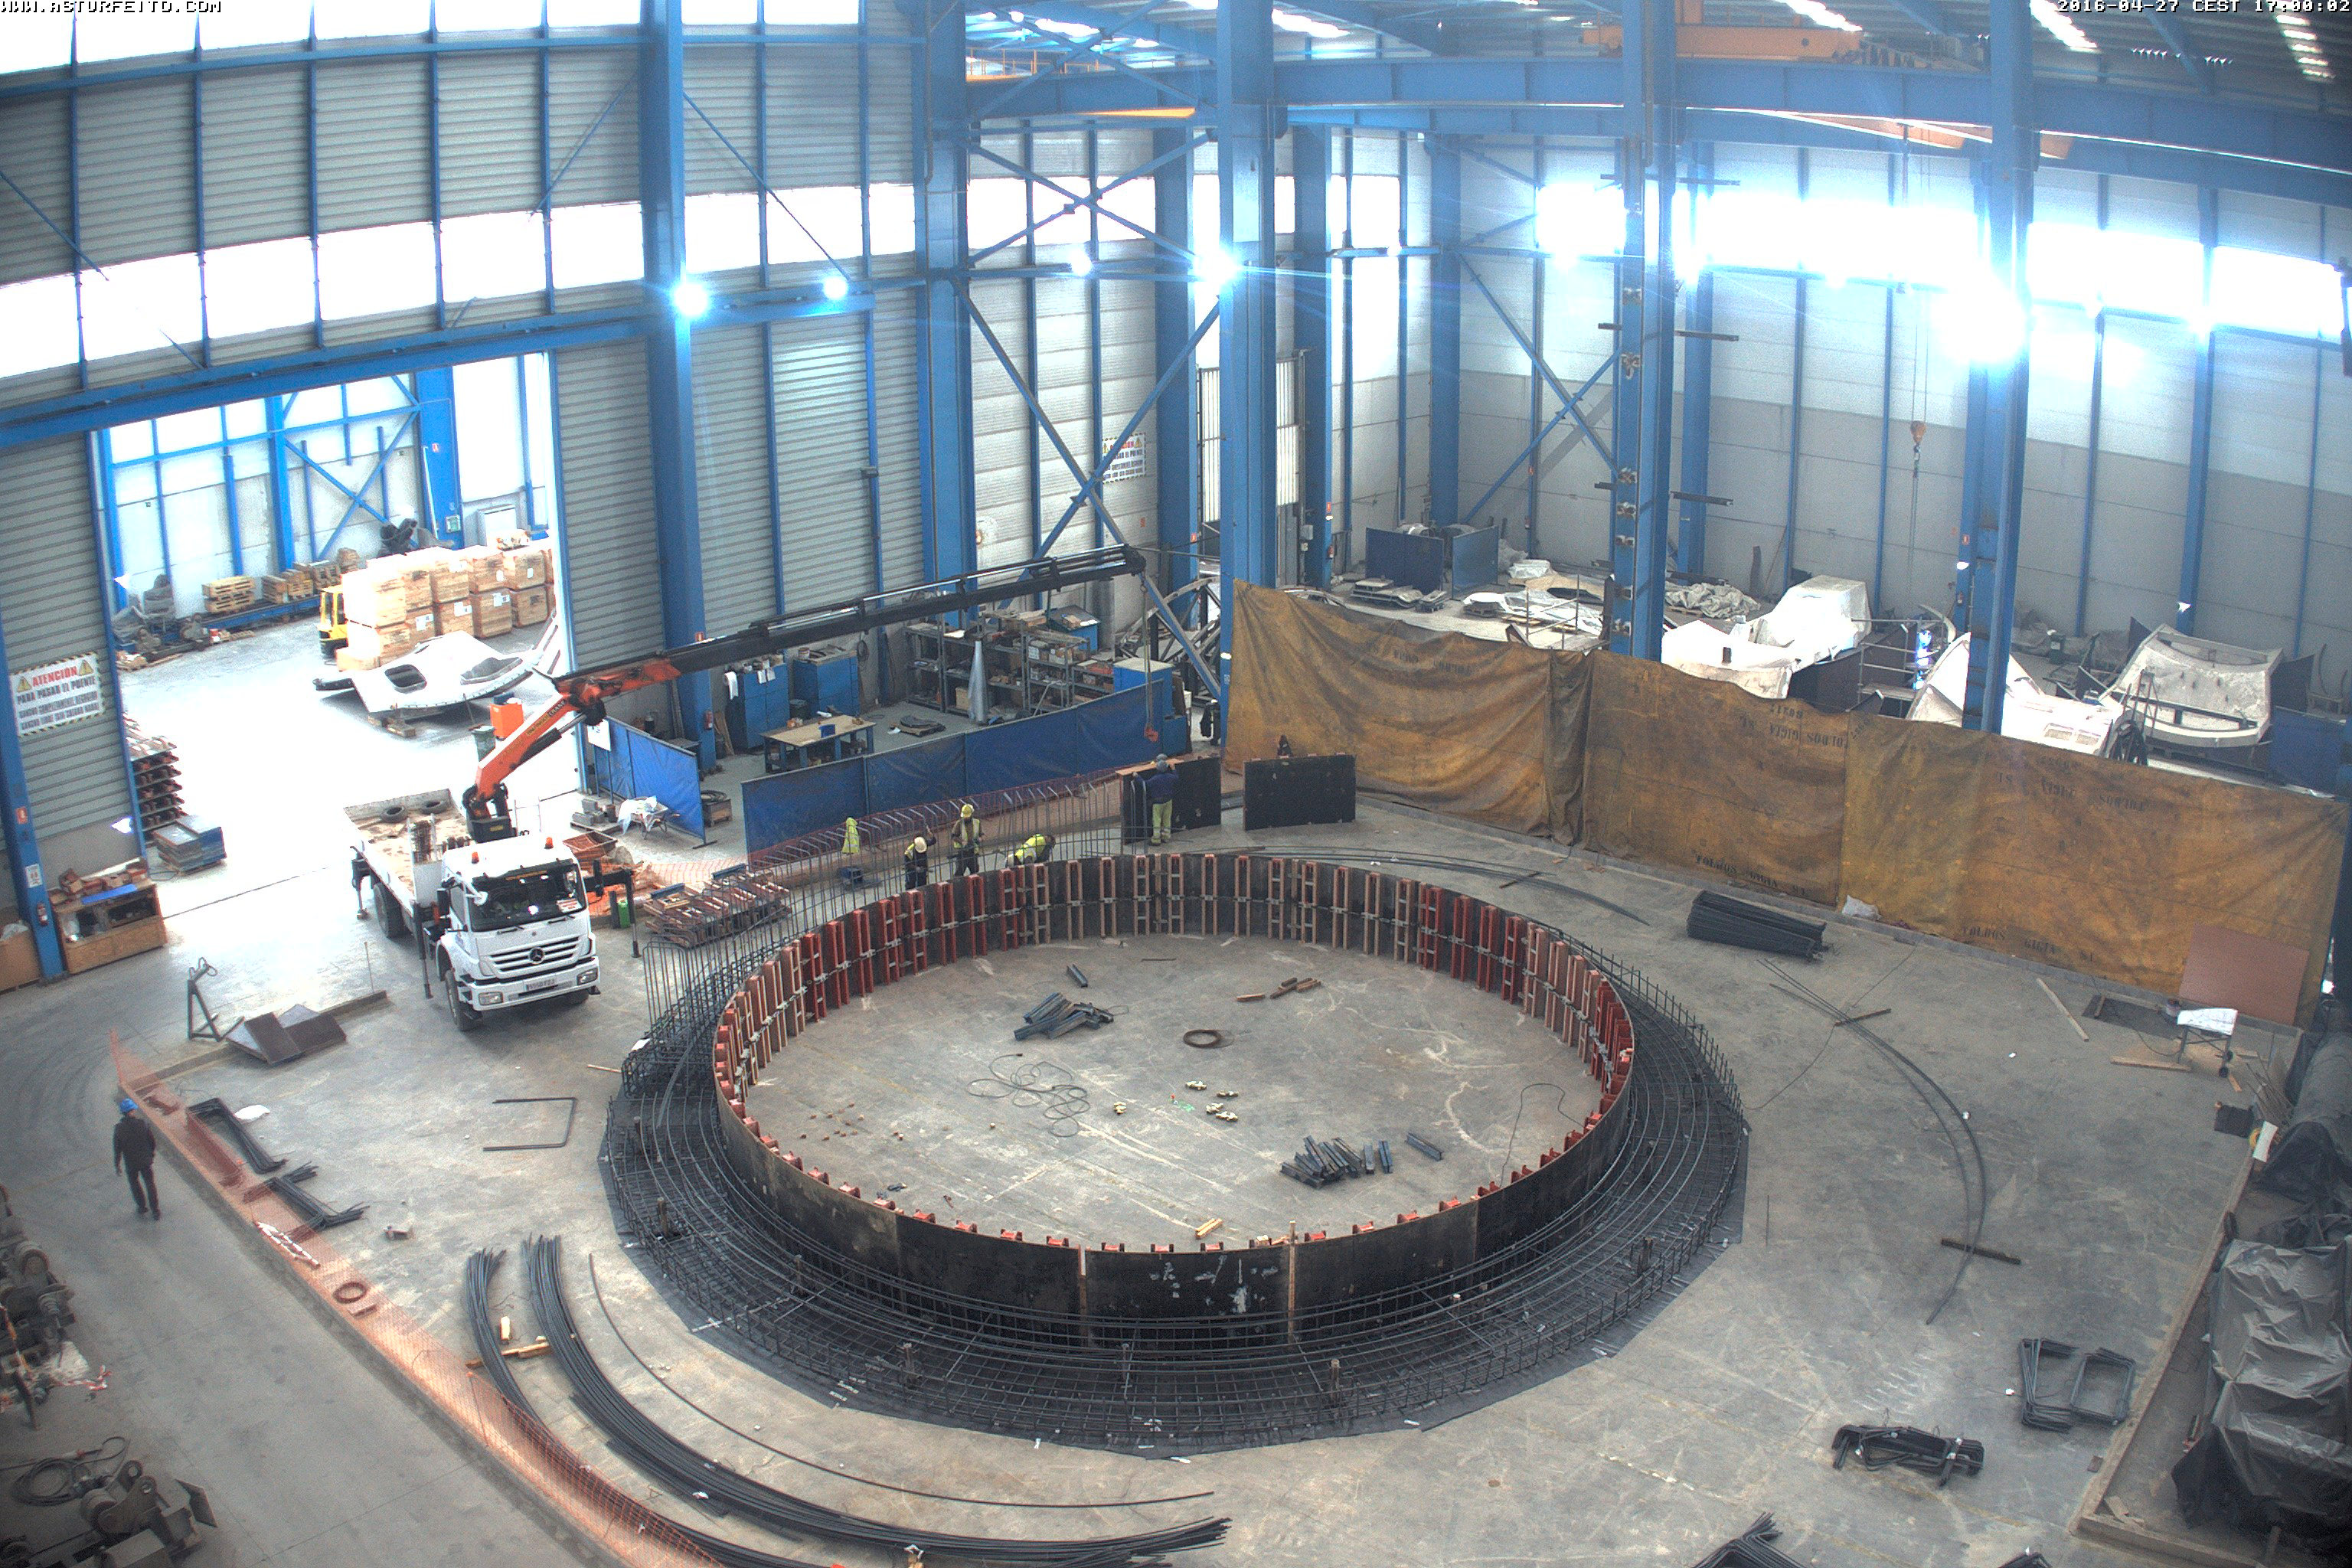

Laying out the rebar

Laying out the rebar

Credit: Rubin Observatory/NSF/AURA